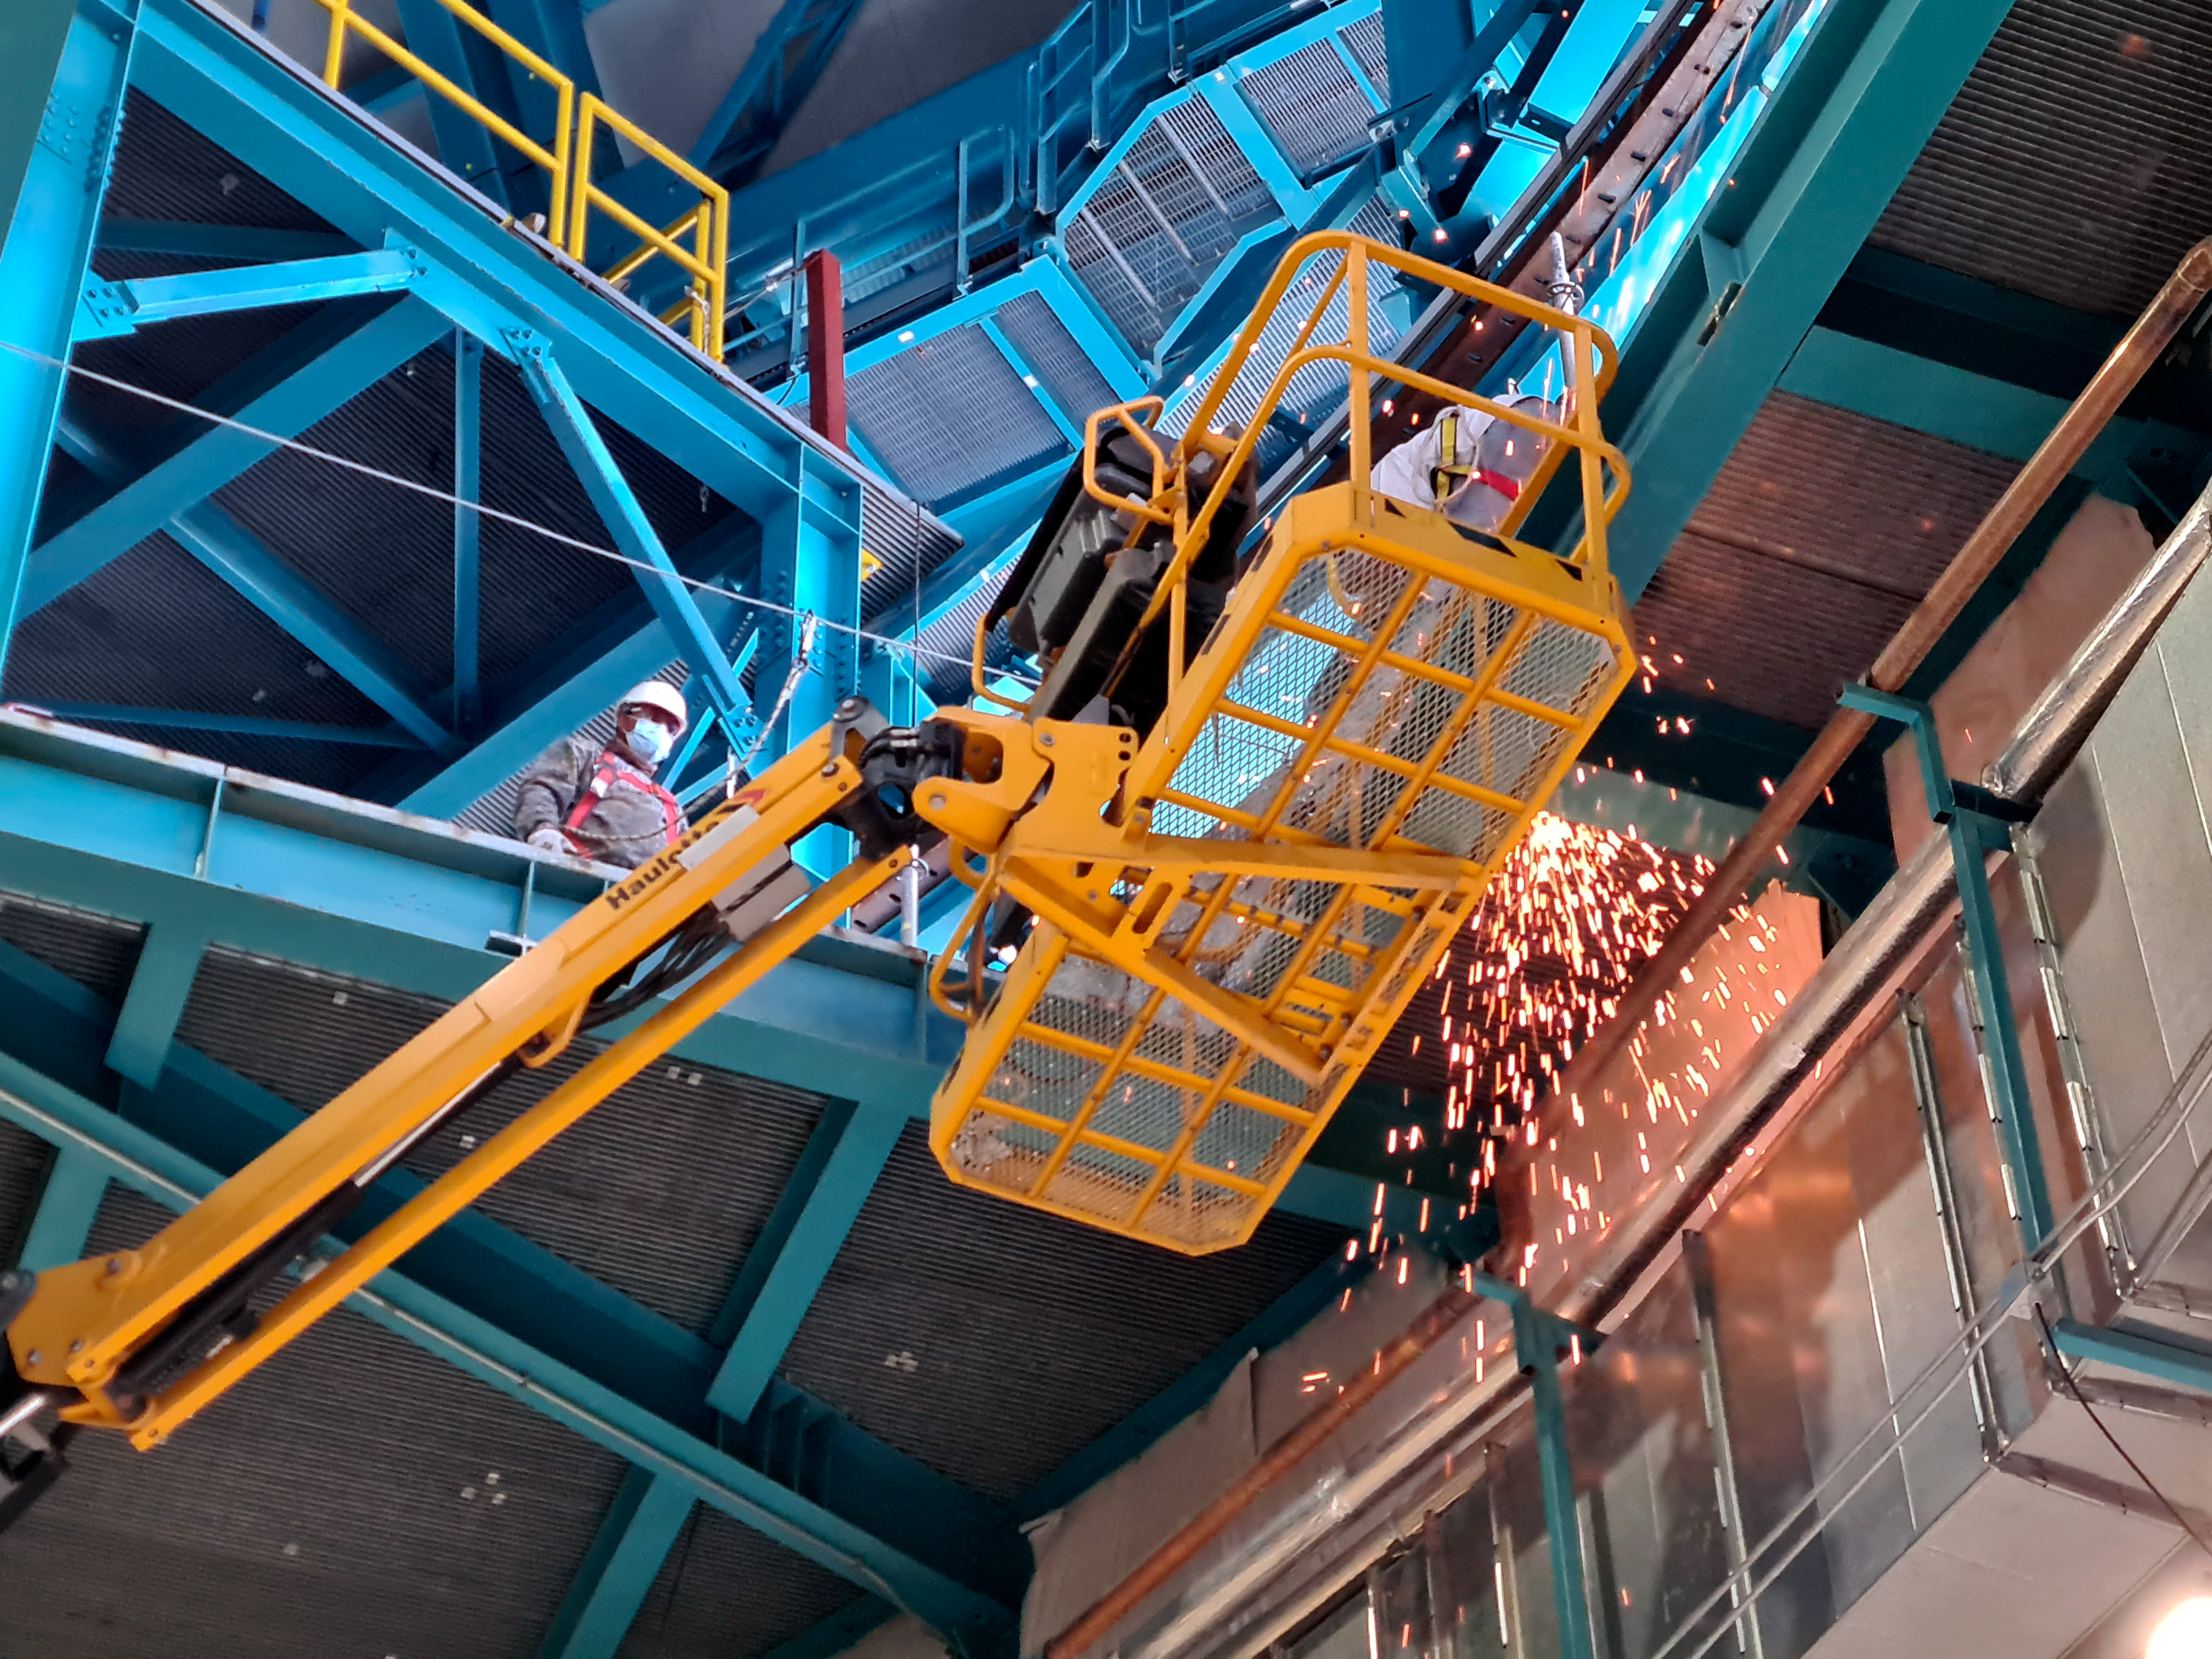

Vera C. Rubin Observatory Construction

The Vera C. Rubin Observatory under construction.

Credit: NOIRLab/AURA/NSF